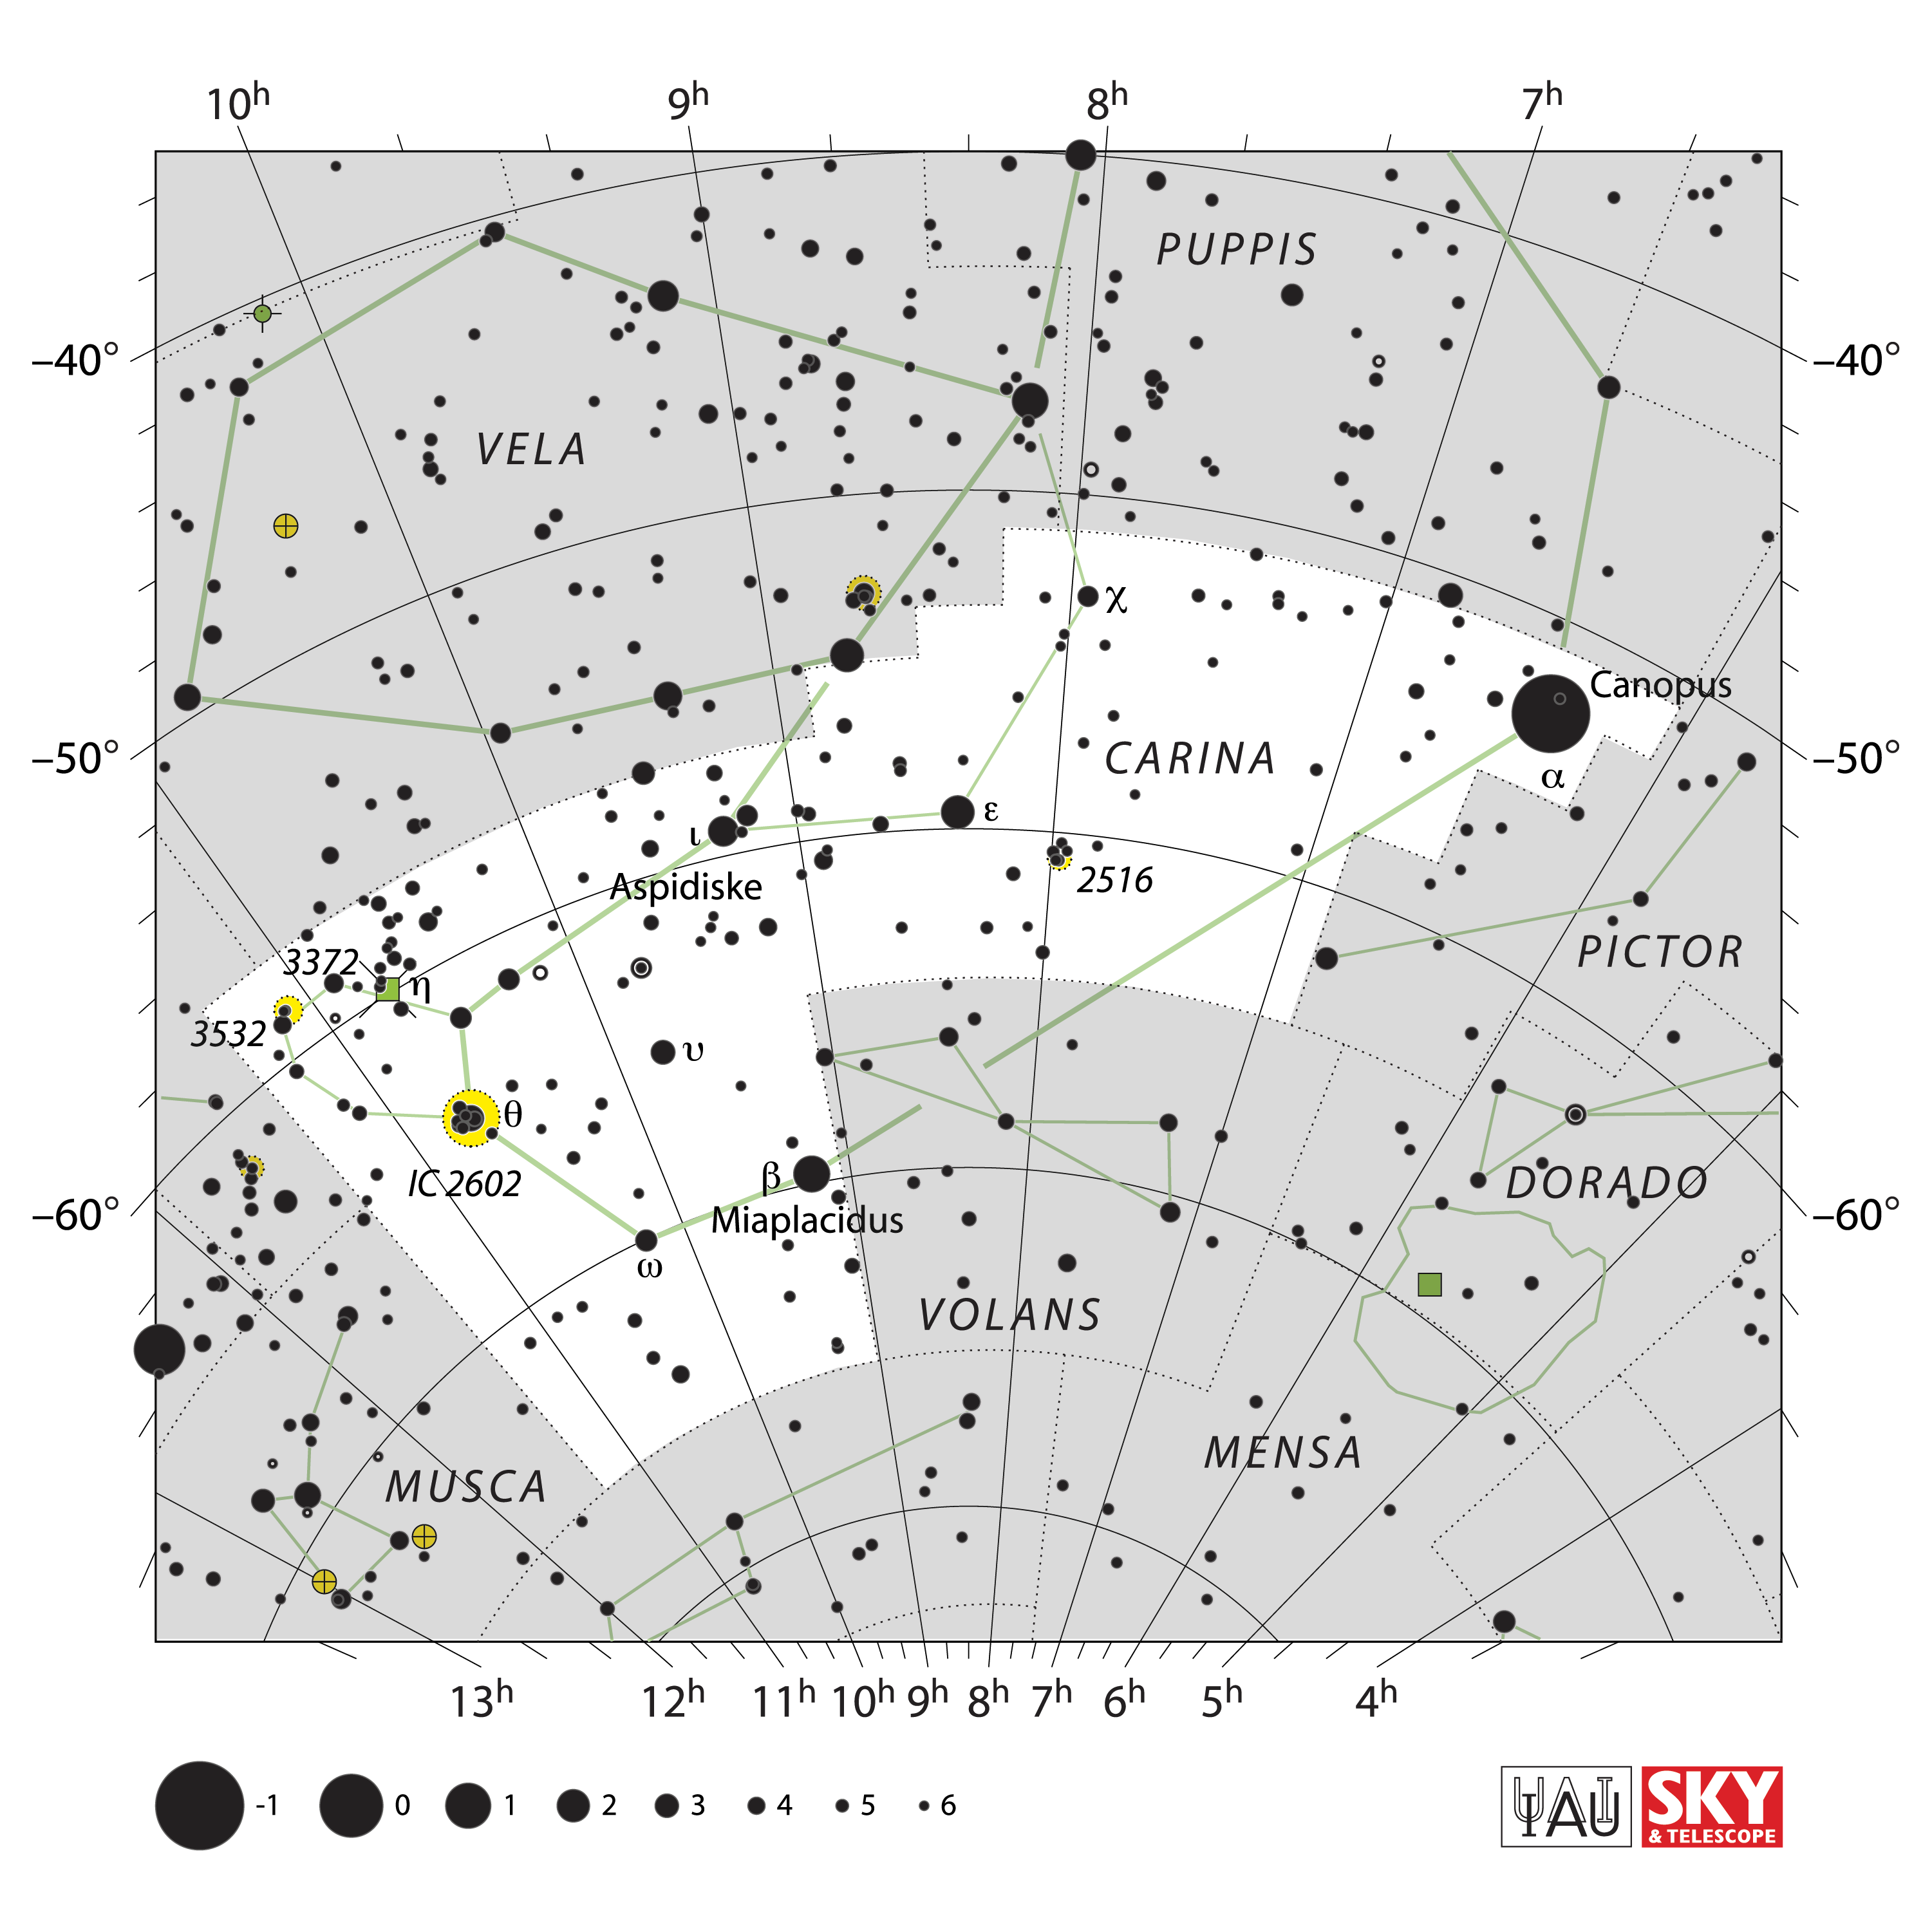

Carina

Credit: IAU and Sky & Telescope